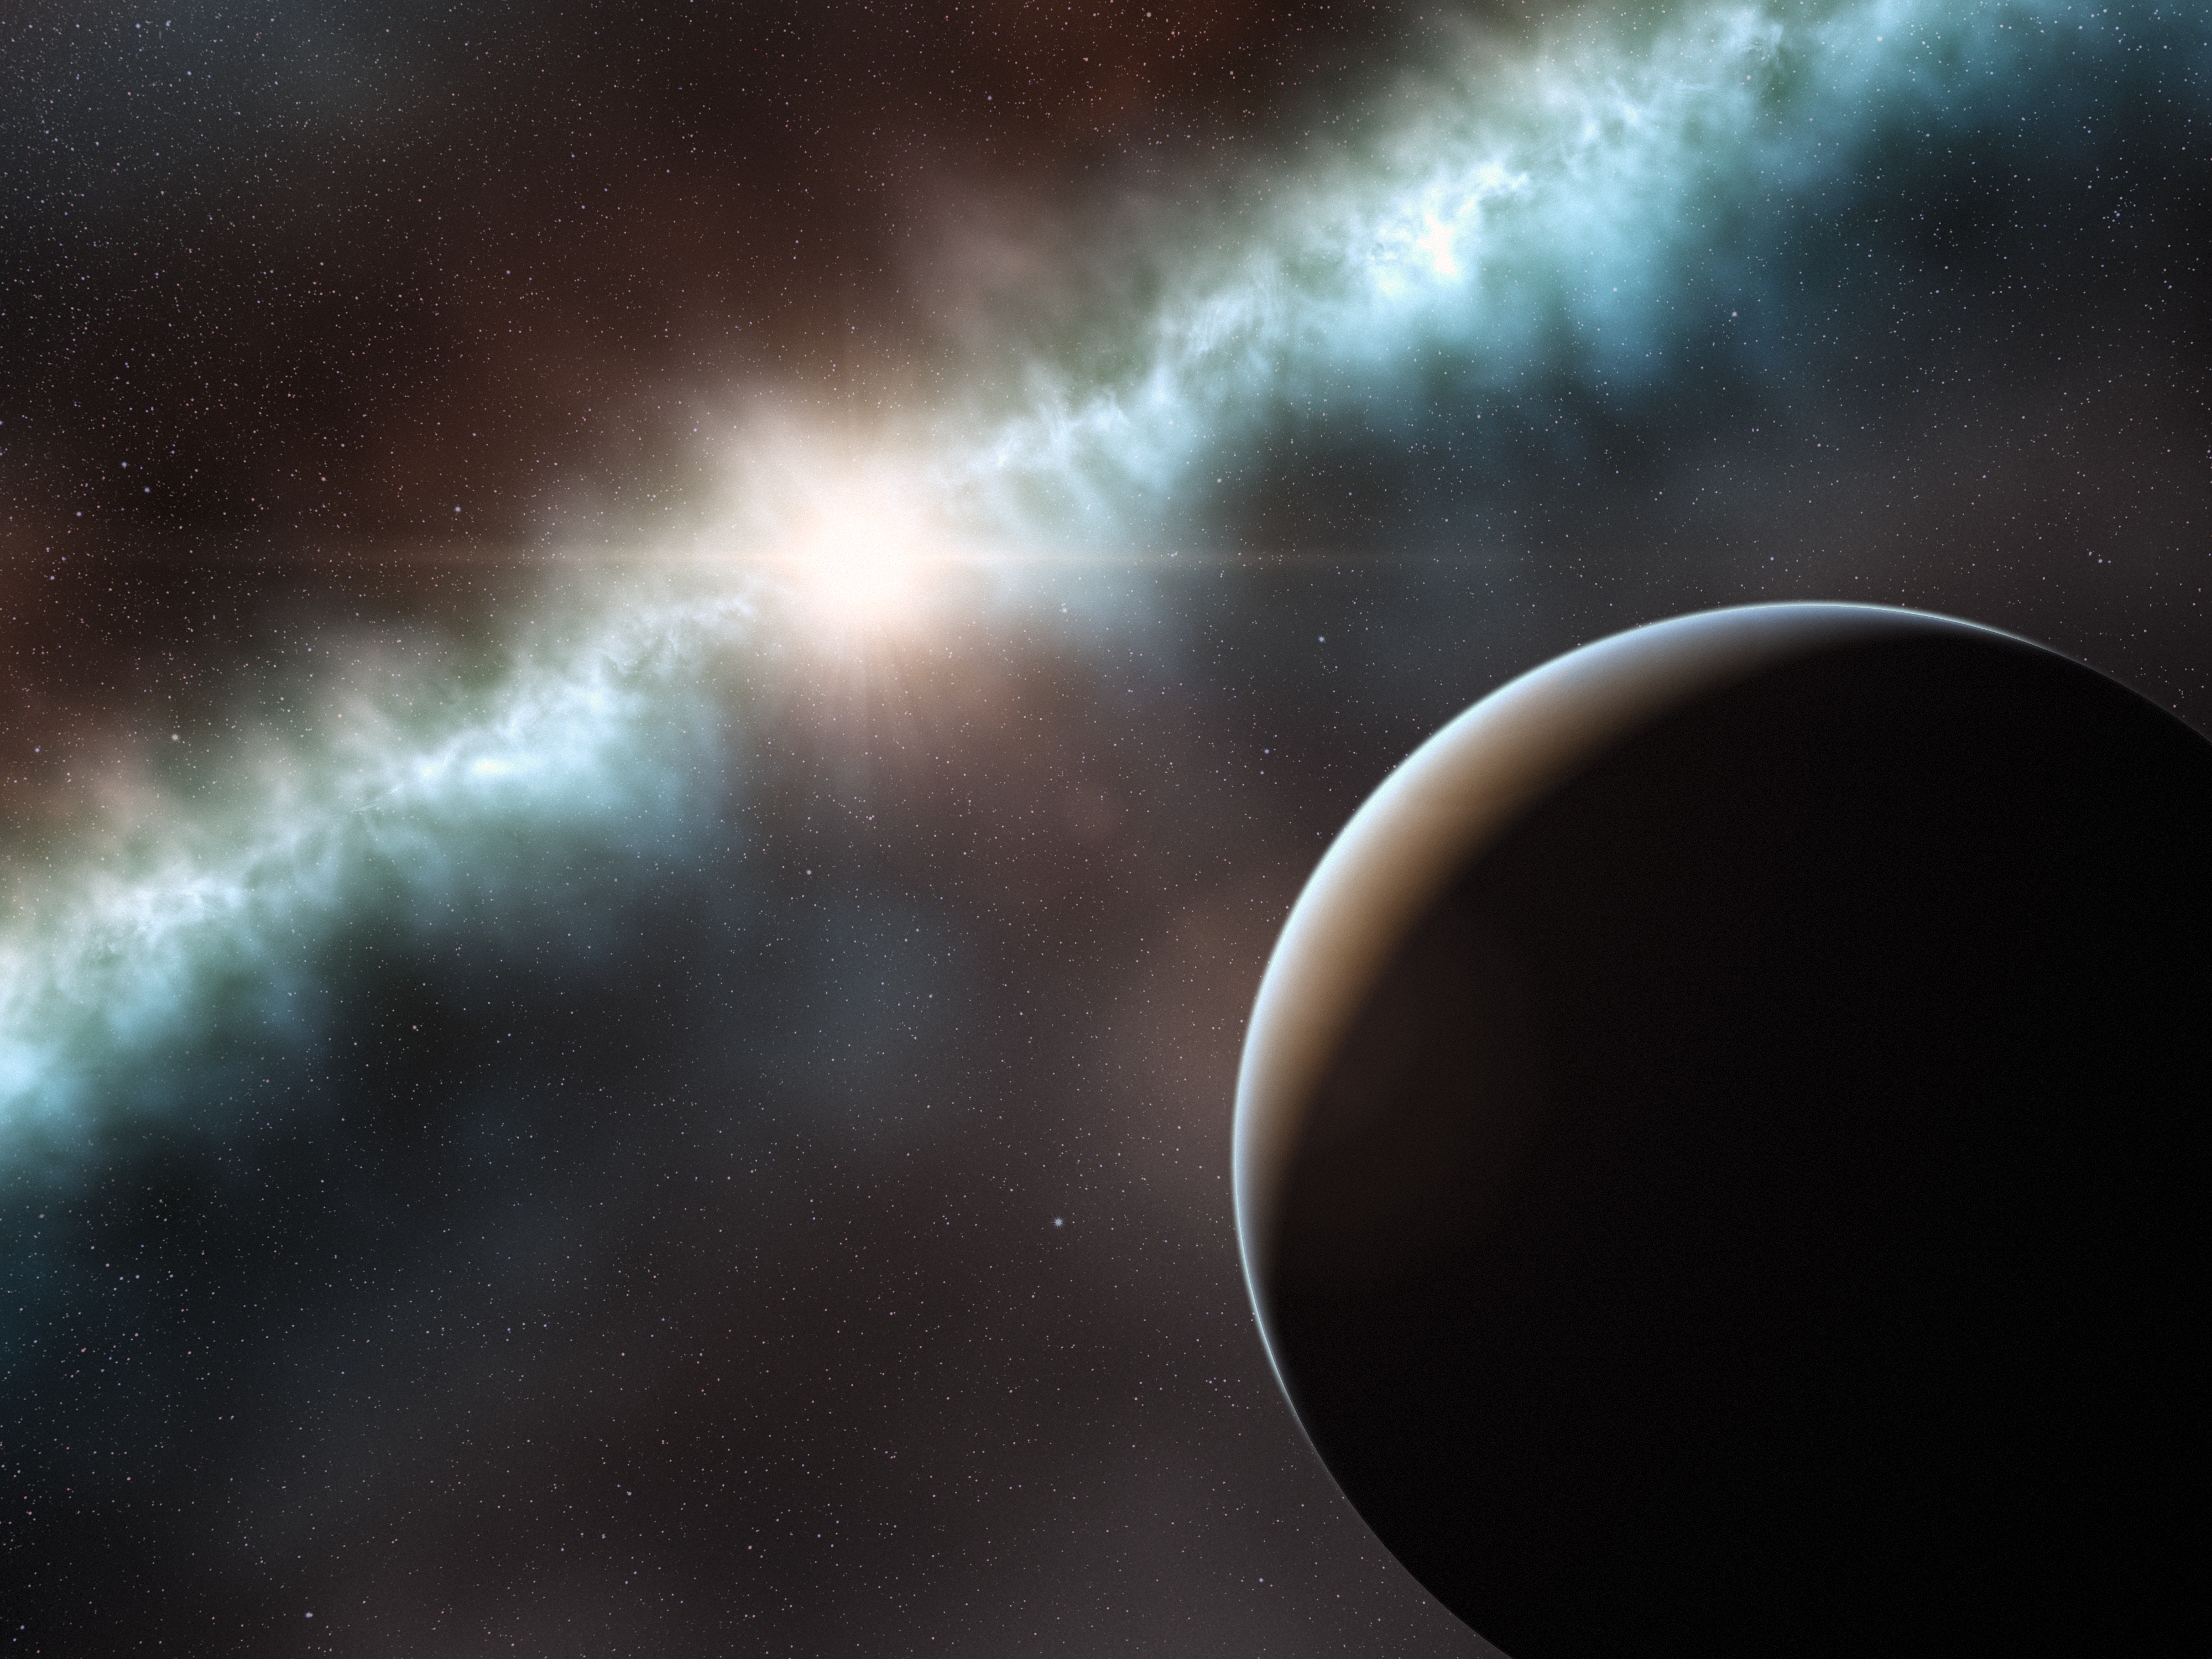

Artist’s impression of the disc around the young star T Cha

This artist’s impression shows the disc around the young star T Cha. Using ESO’s Very Large Telescope this disc has been found to be in two parts, a narrow ring close to the star and the remainder of the disc material much further out. A companion object, seen in the foreground, has been detected in the gap in the disc that may be either a brown dwarf or a large planet. The inner dust disc is lost in the glare of the star on this picture.

Credit: ESO/L. Calçada